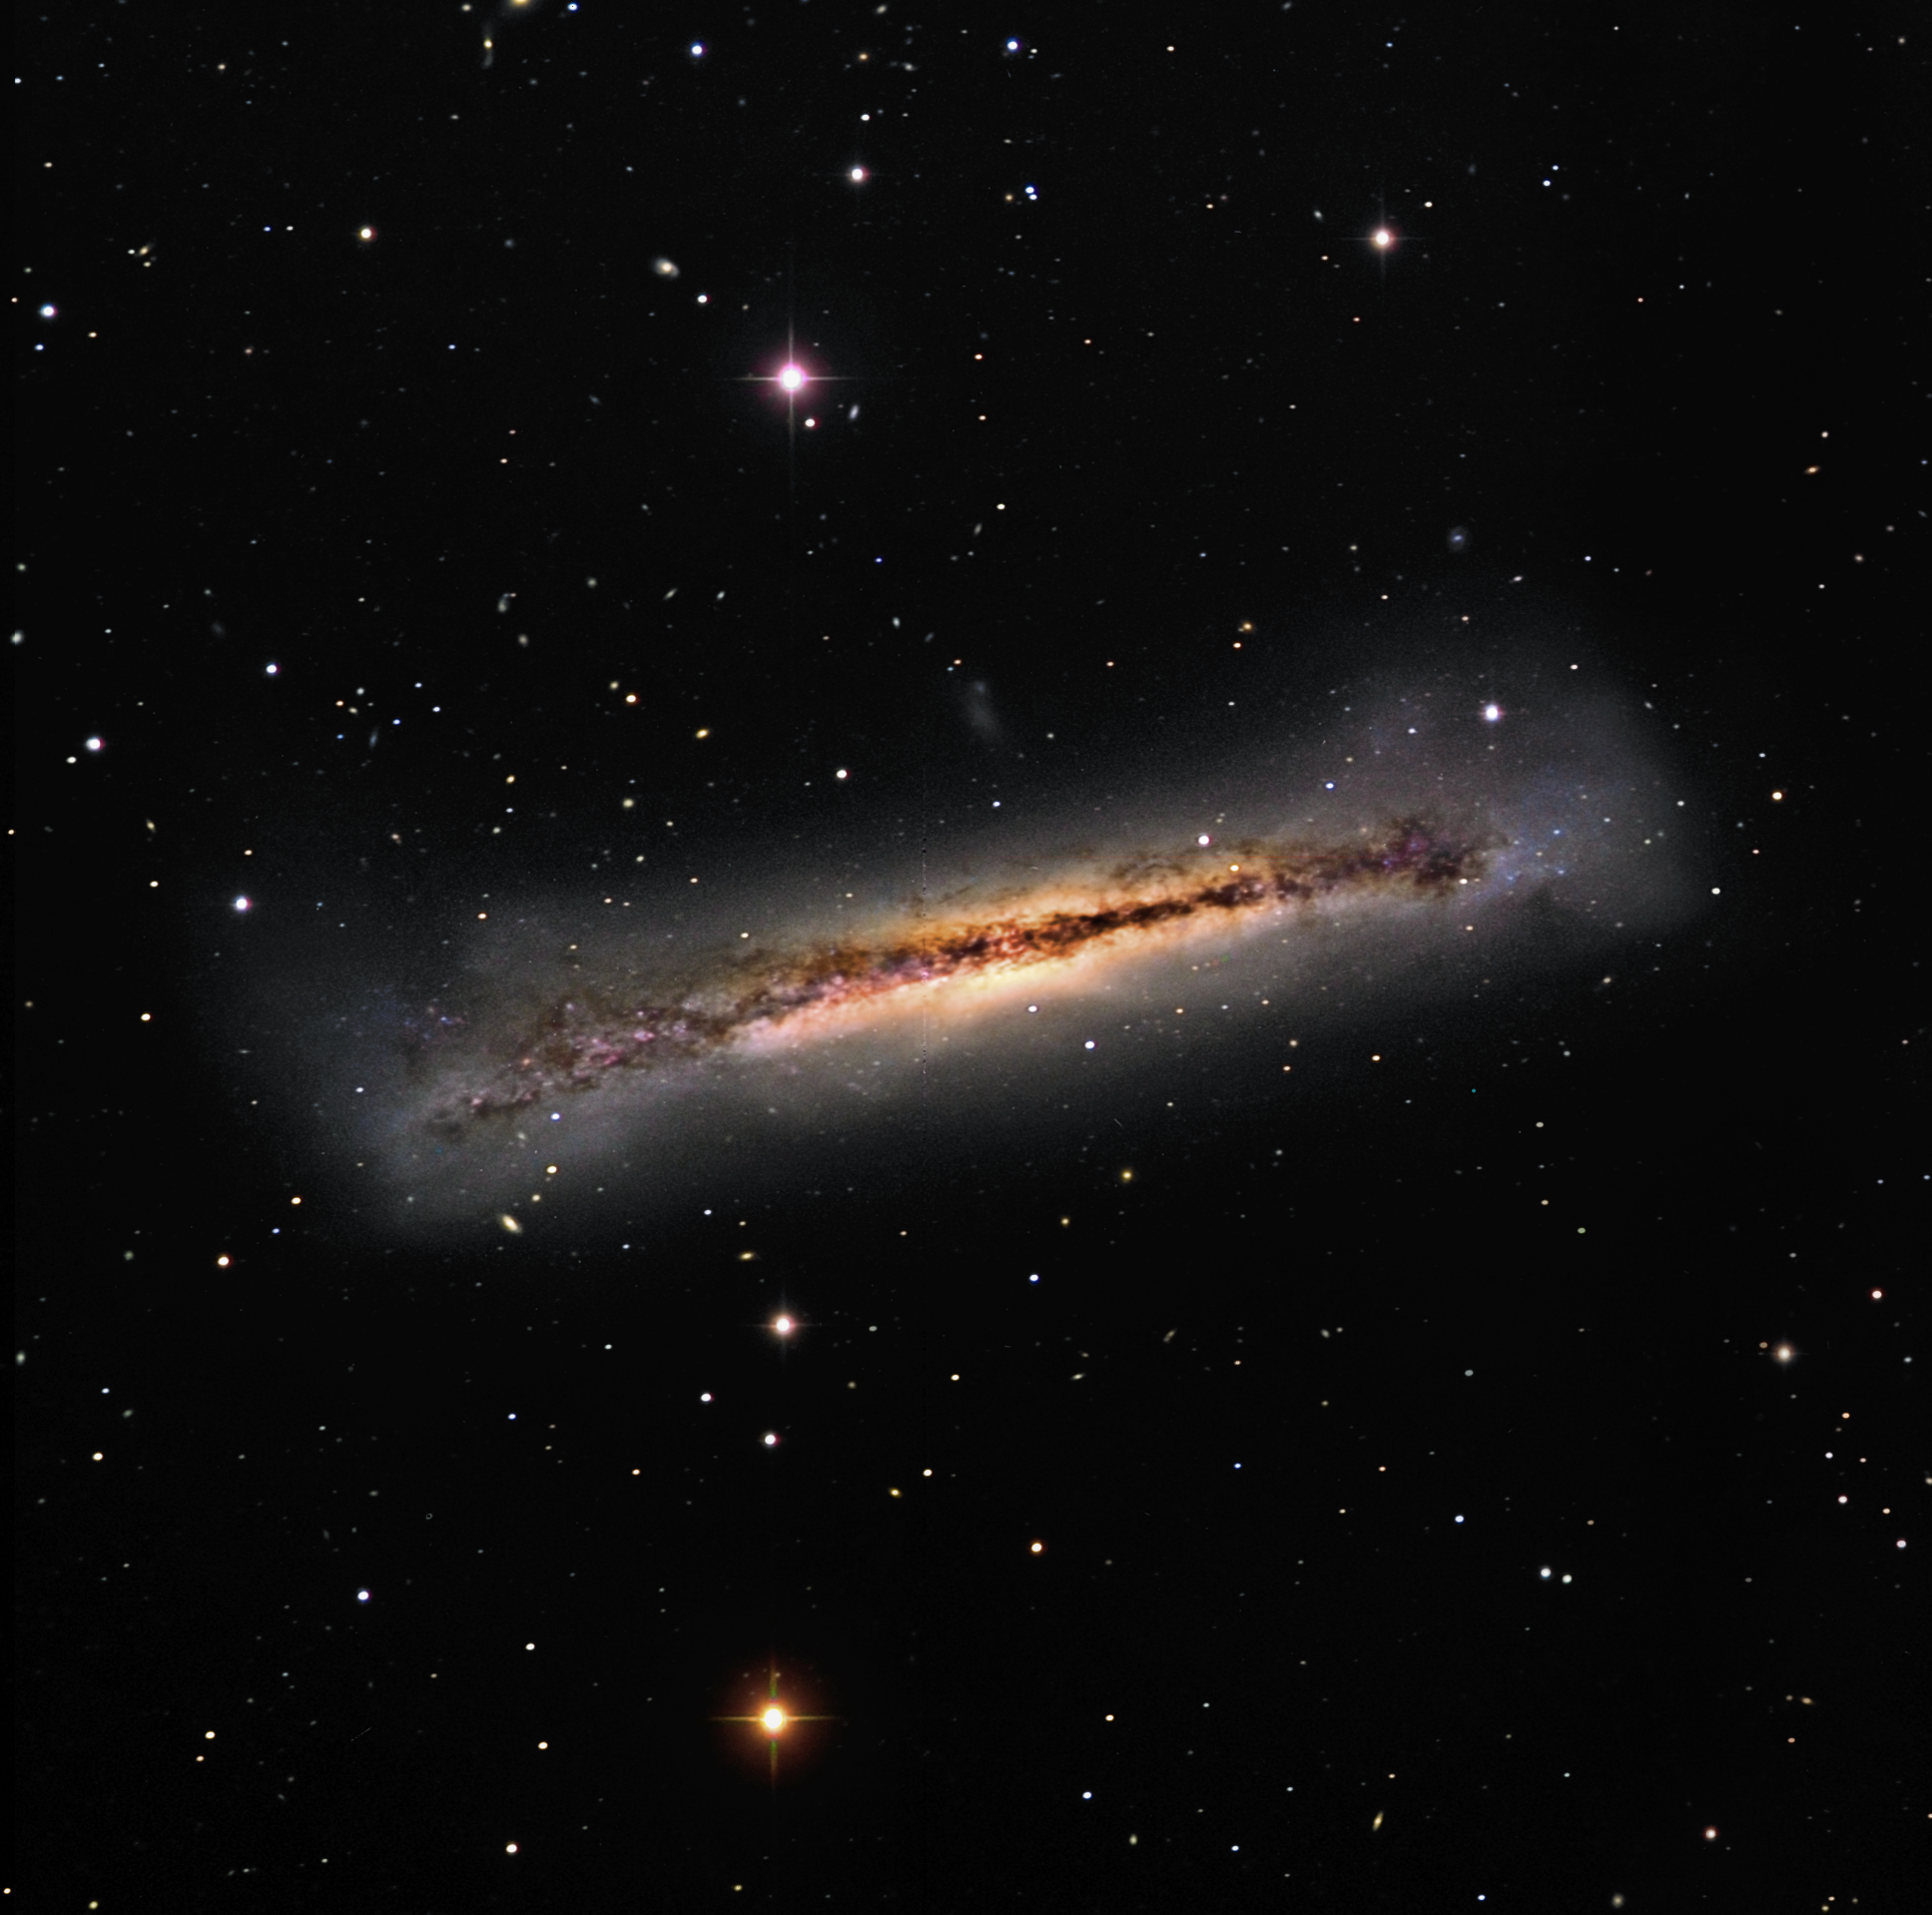

NGC 3628

NGC 3628 is a remarkable galaxy since it is being disturbed in many ways. It is one member of a triple group of galaxies including M65 and M66 in Leo. The gravitational pull of these neighboring galaxies has most likely tipped the plane of NGC 3628 and made its central dust lane "wobbled" in appearance. In addition, spectroscopic analysis of the stars and gas in the disk reveal interesting kinematics. The stars orbit the galaxy in the opposite direction of the gas. It is surmised that a recent galactic mergers generates these kinds of dynamics. In this image, there are many small galaxies (especially the dim dwarf beneath) which may soon be gobbled up. All of this action takes place some 35 million light years away from us.

This image was taken as part of Advanced Observing Program (AOP) program at Kitt Peak Visitor Center during 2014.

Credit: KPNO/NOIRLab/NSF/AURA/Glen Saurdiff and Joan Simpson/F. Haase, S. Peterson, K. Garmany